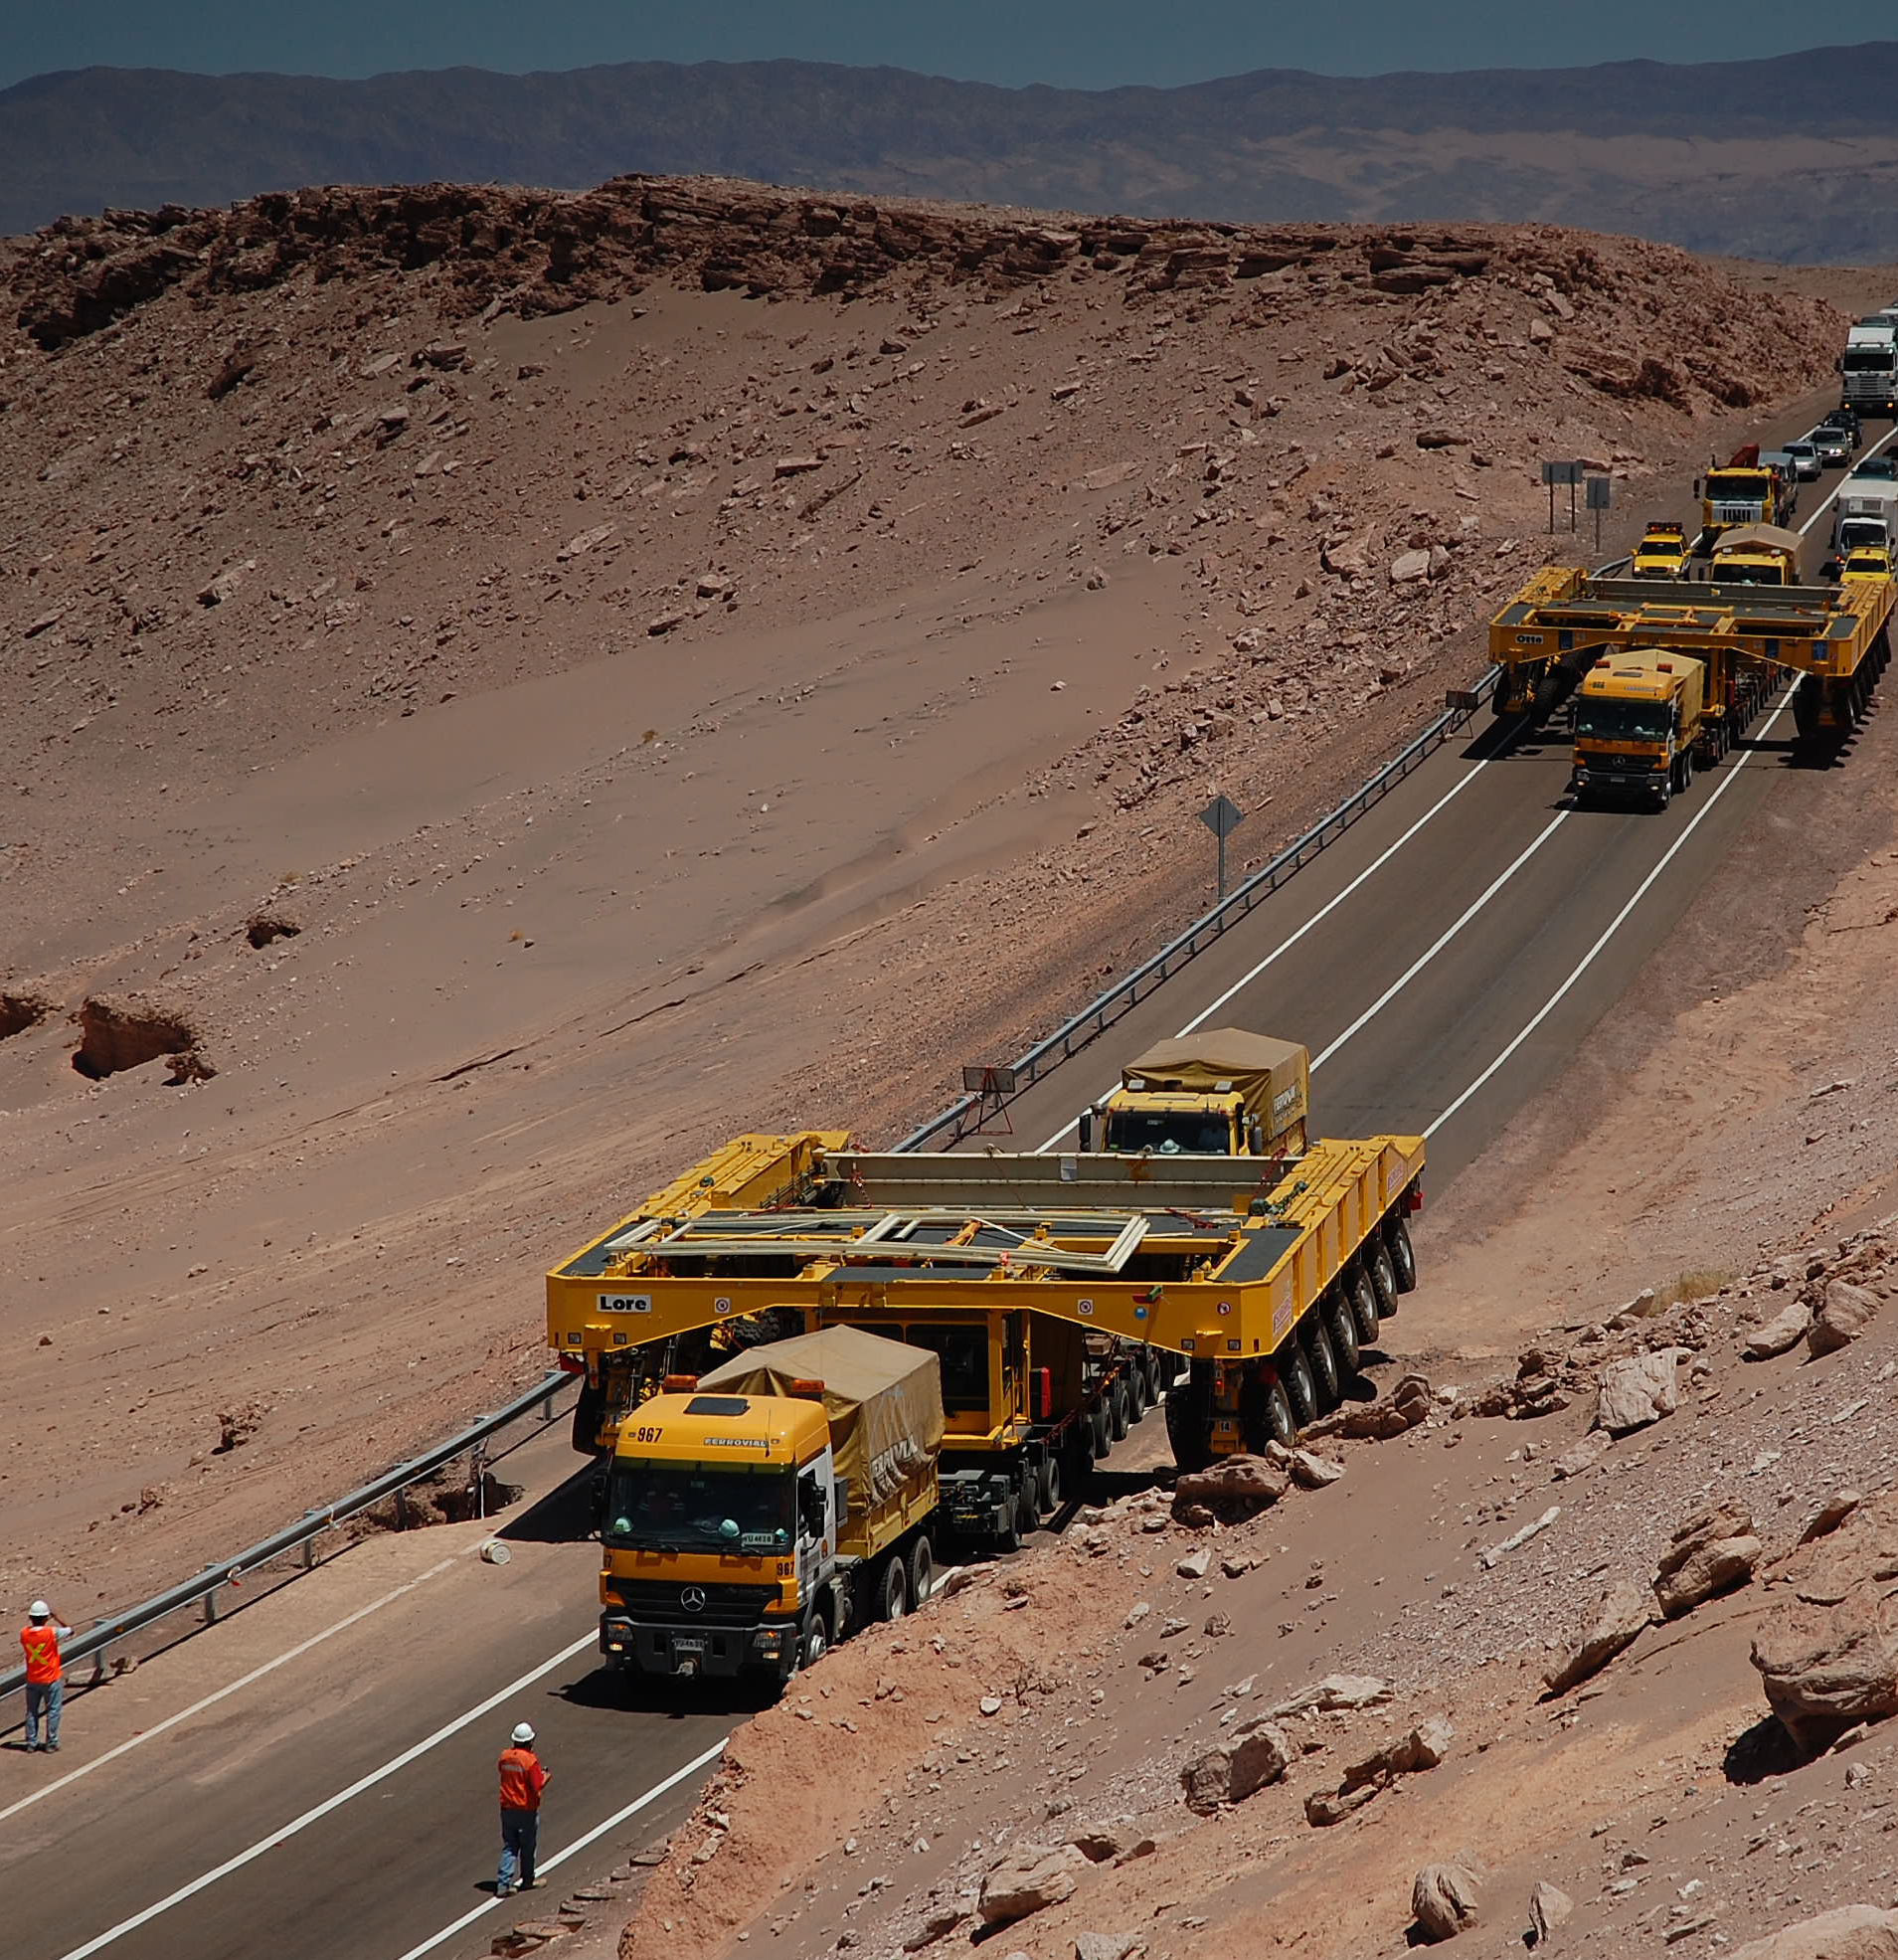

ALMA transporters arrive in Chile

Arrival of the ALMA Antenna Transporters at the Operations Support Facility (OSF) in Chile as the convoy passed through the Valle de Luna.

Credit: ALMA (ESO/NAOJ/NRAO)